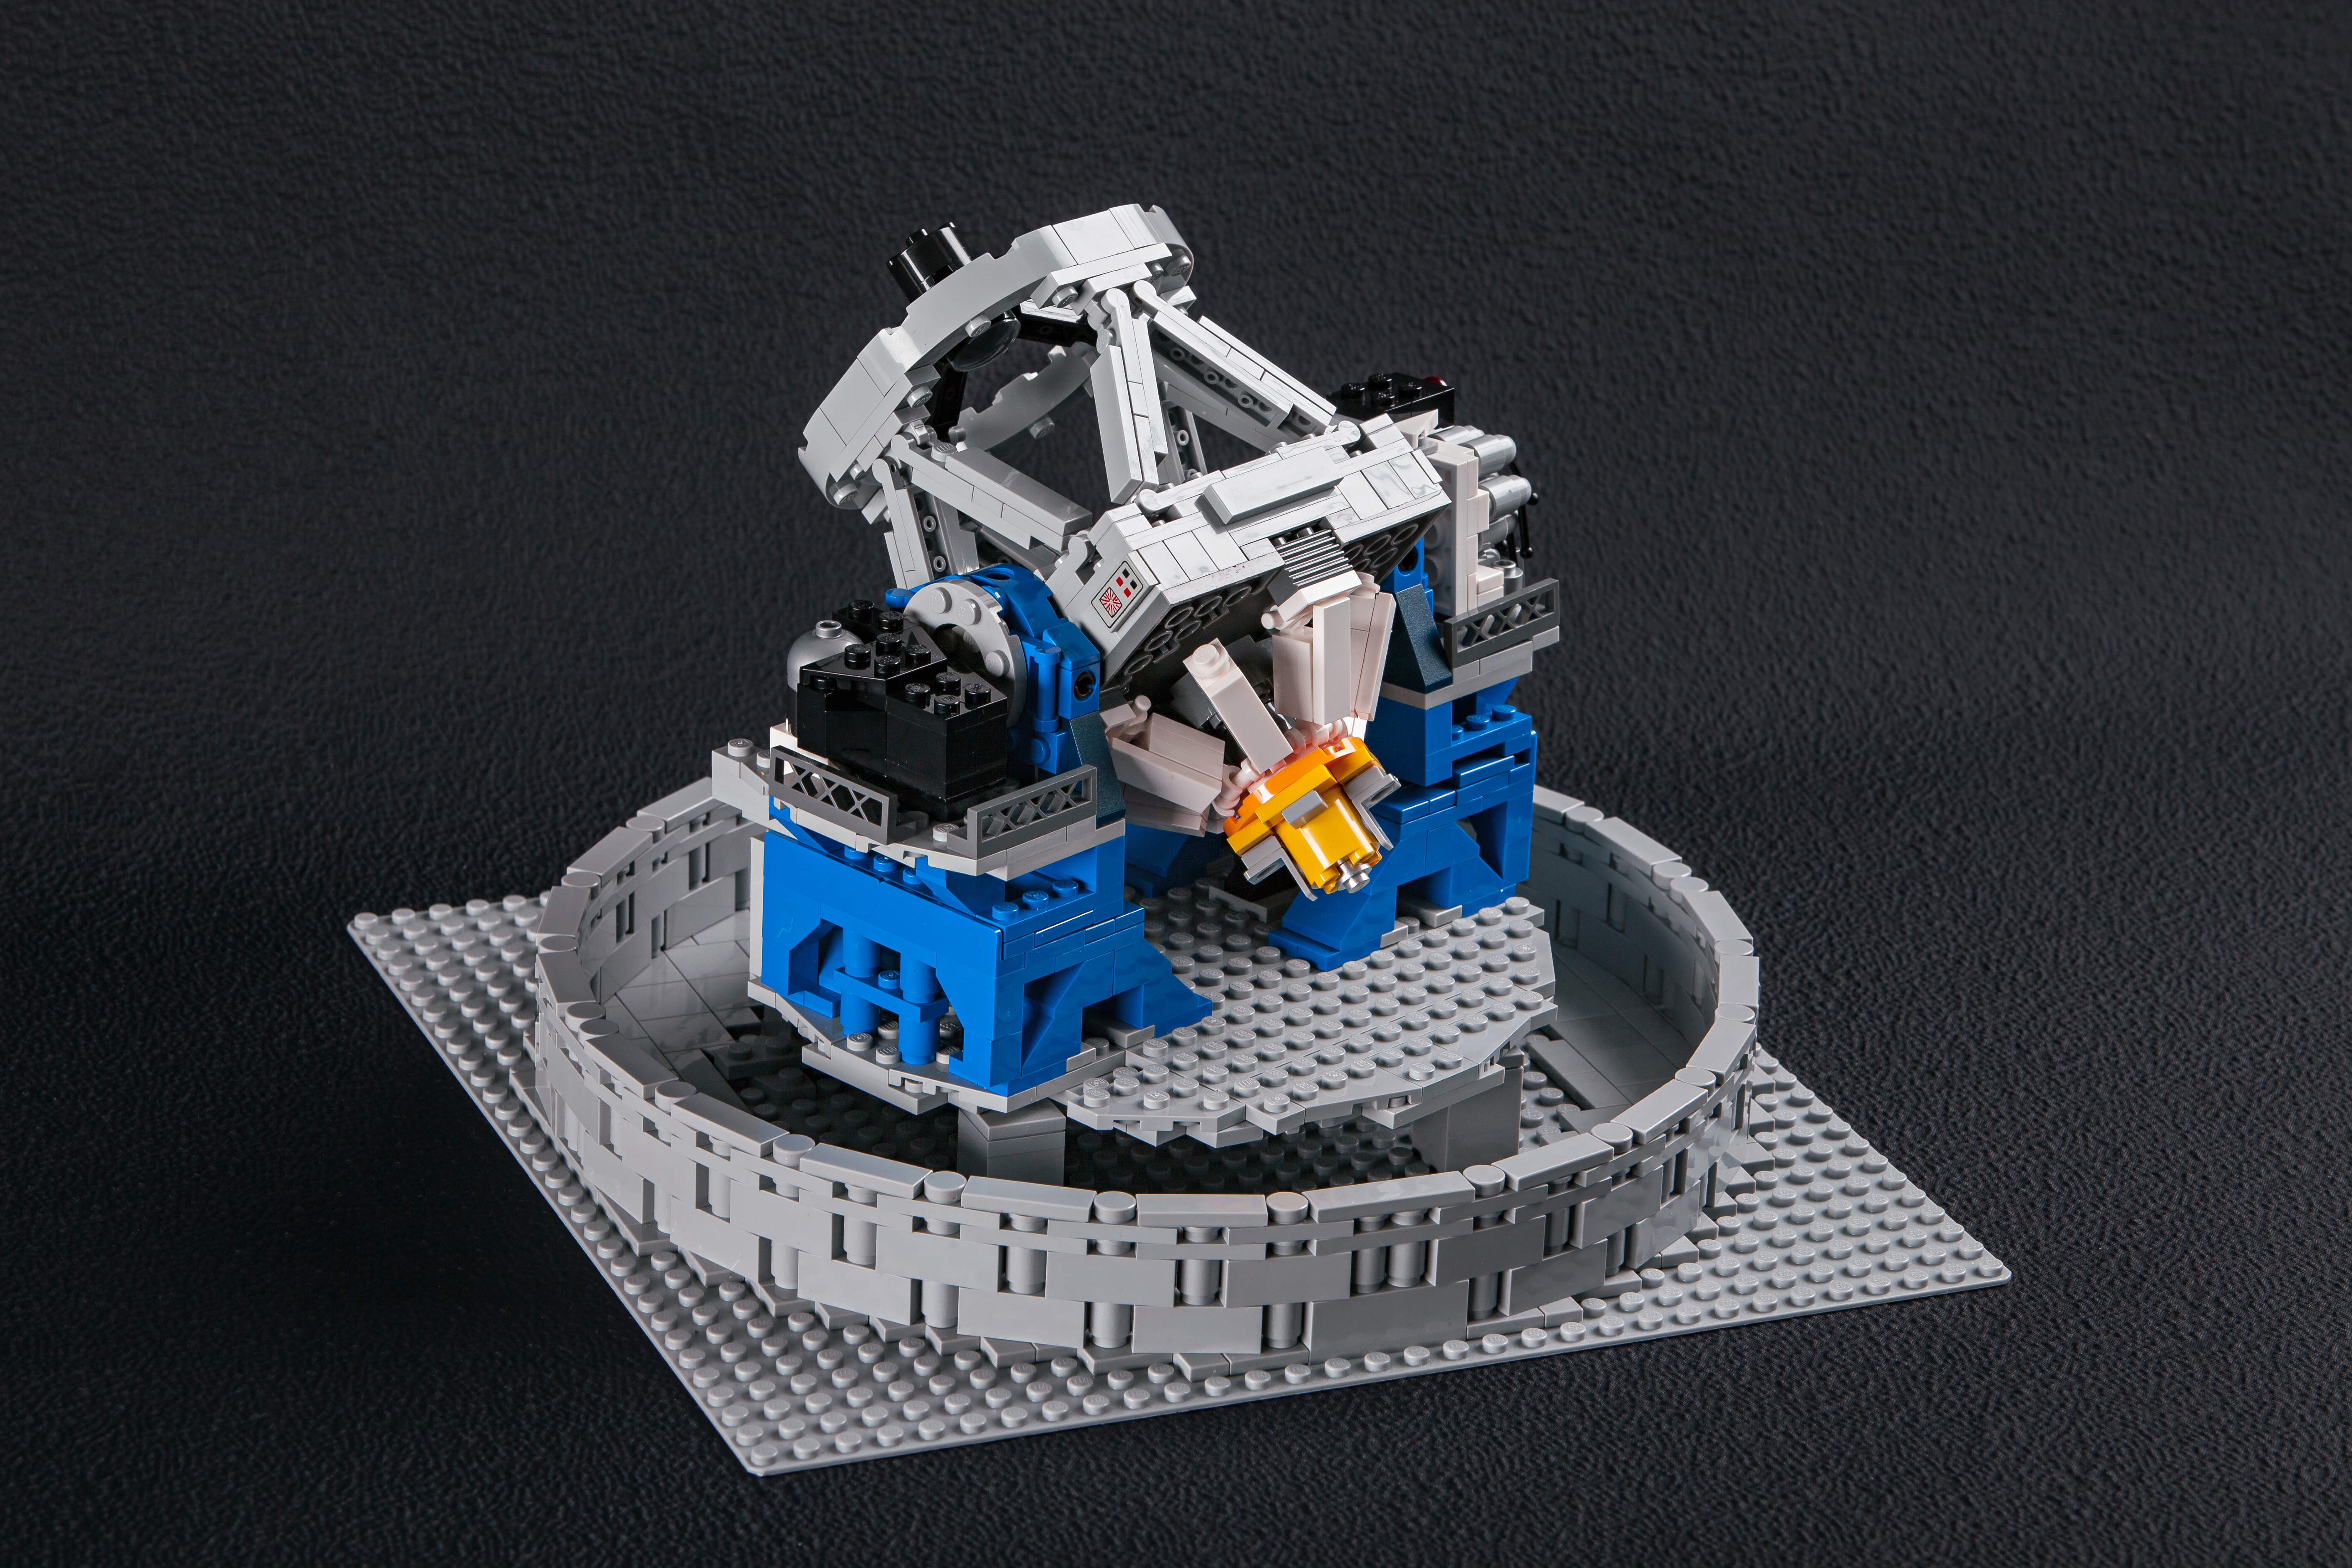

The LEGO® VLT model is fully articulated

Frans Snik’s model of the VLT moves just as the real thing does, pointing its giant mirror at the distant Universe.

Credit: ESO/F. Snik/M. Zamani